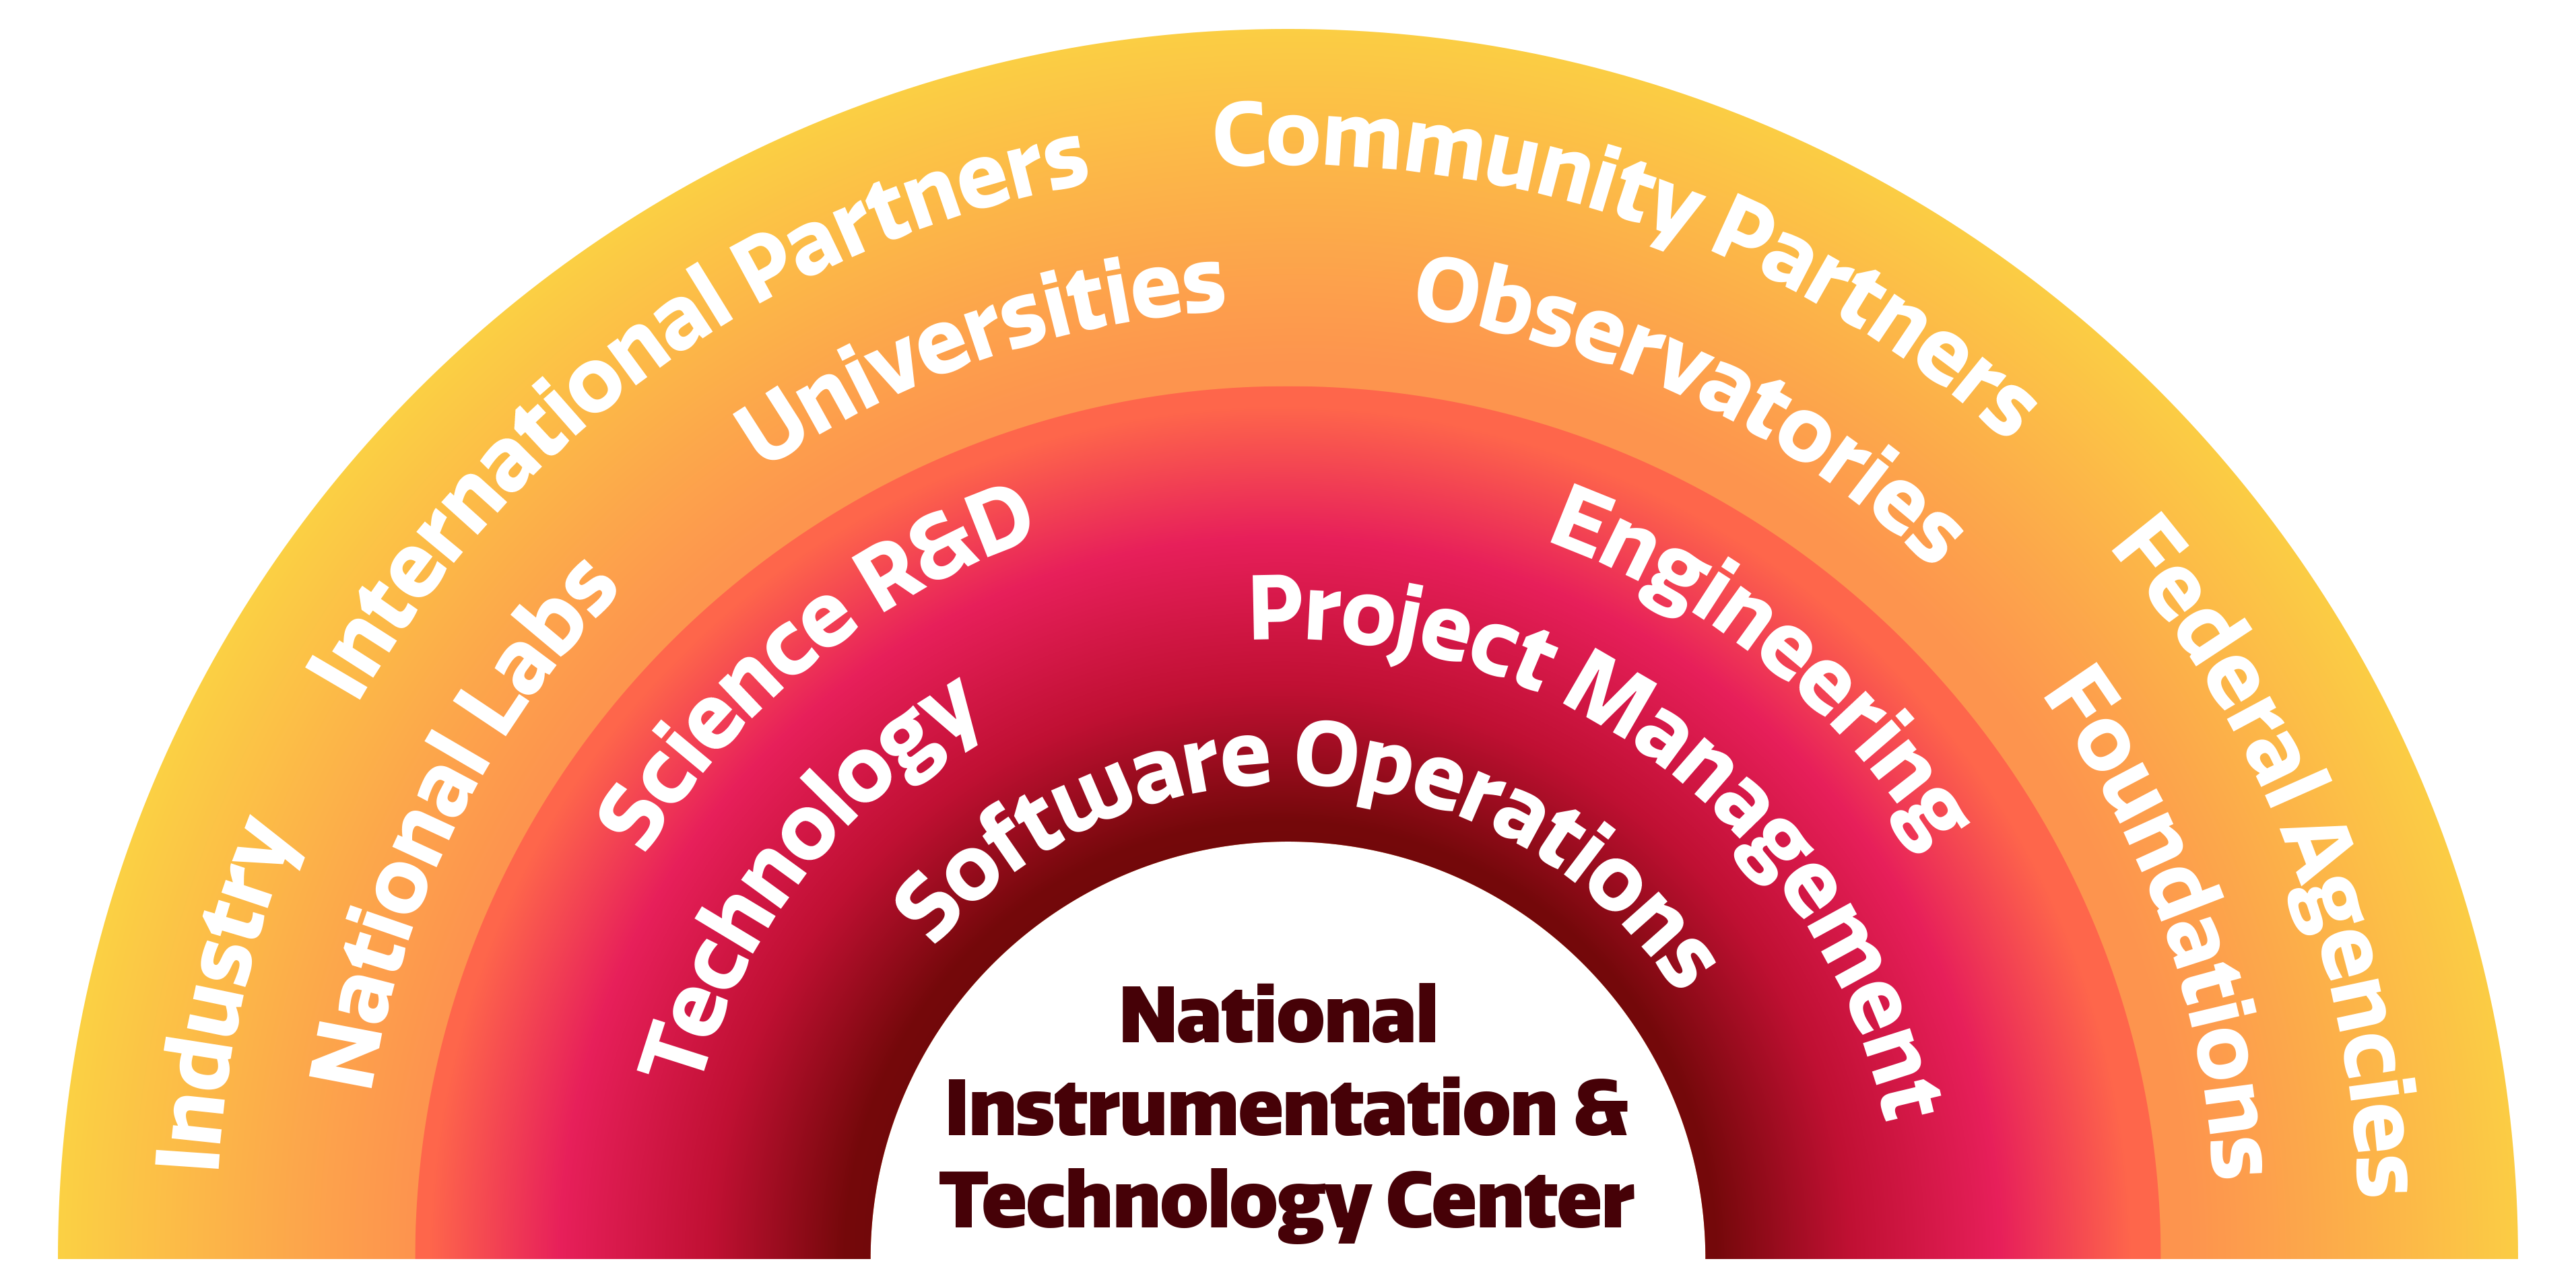

NOIRLab and-Community Partnerships

NOIRLab and-Community Partnerships.
Part of the Foundational Diagrams collection.

Credit: NOIRLab/NSF/AURA